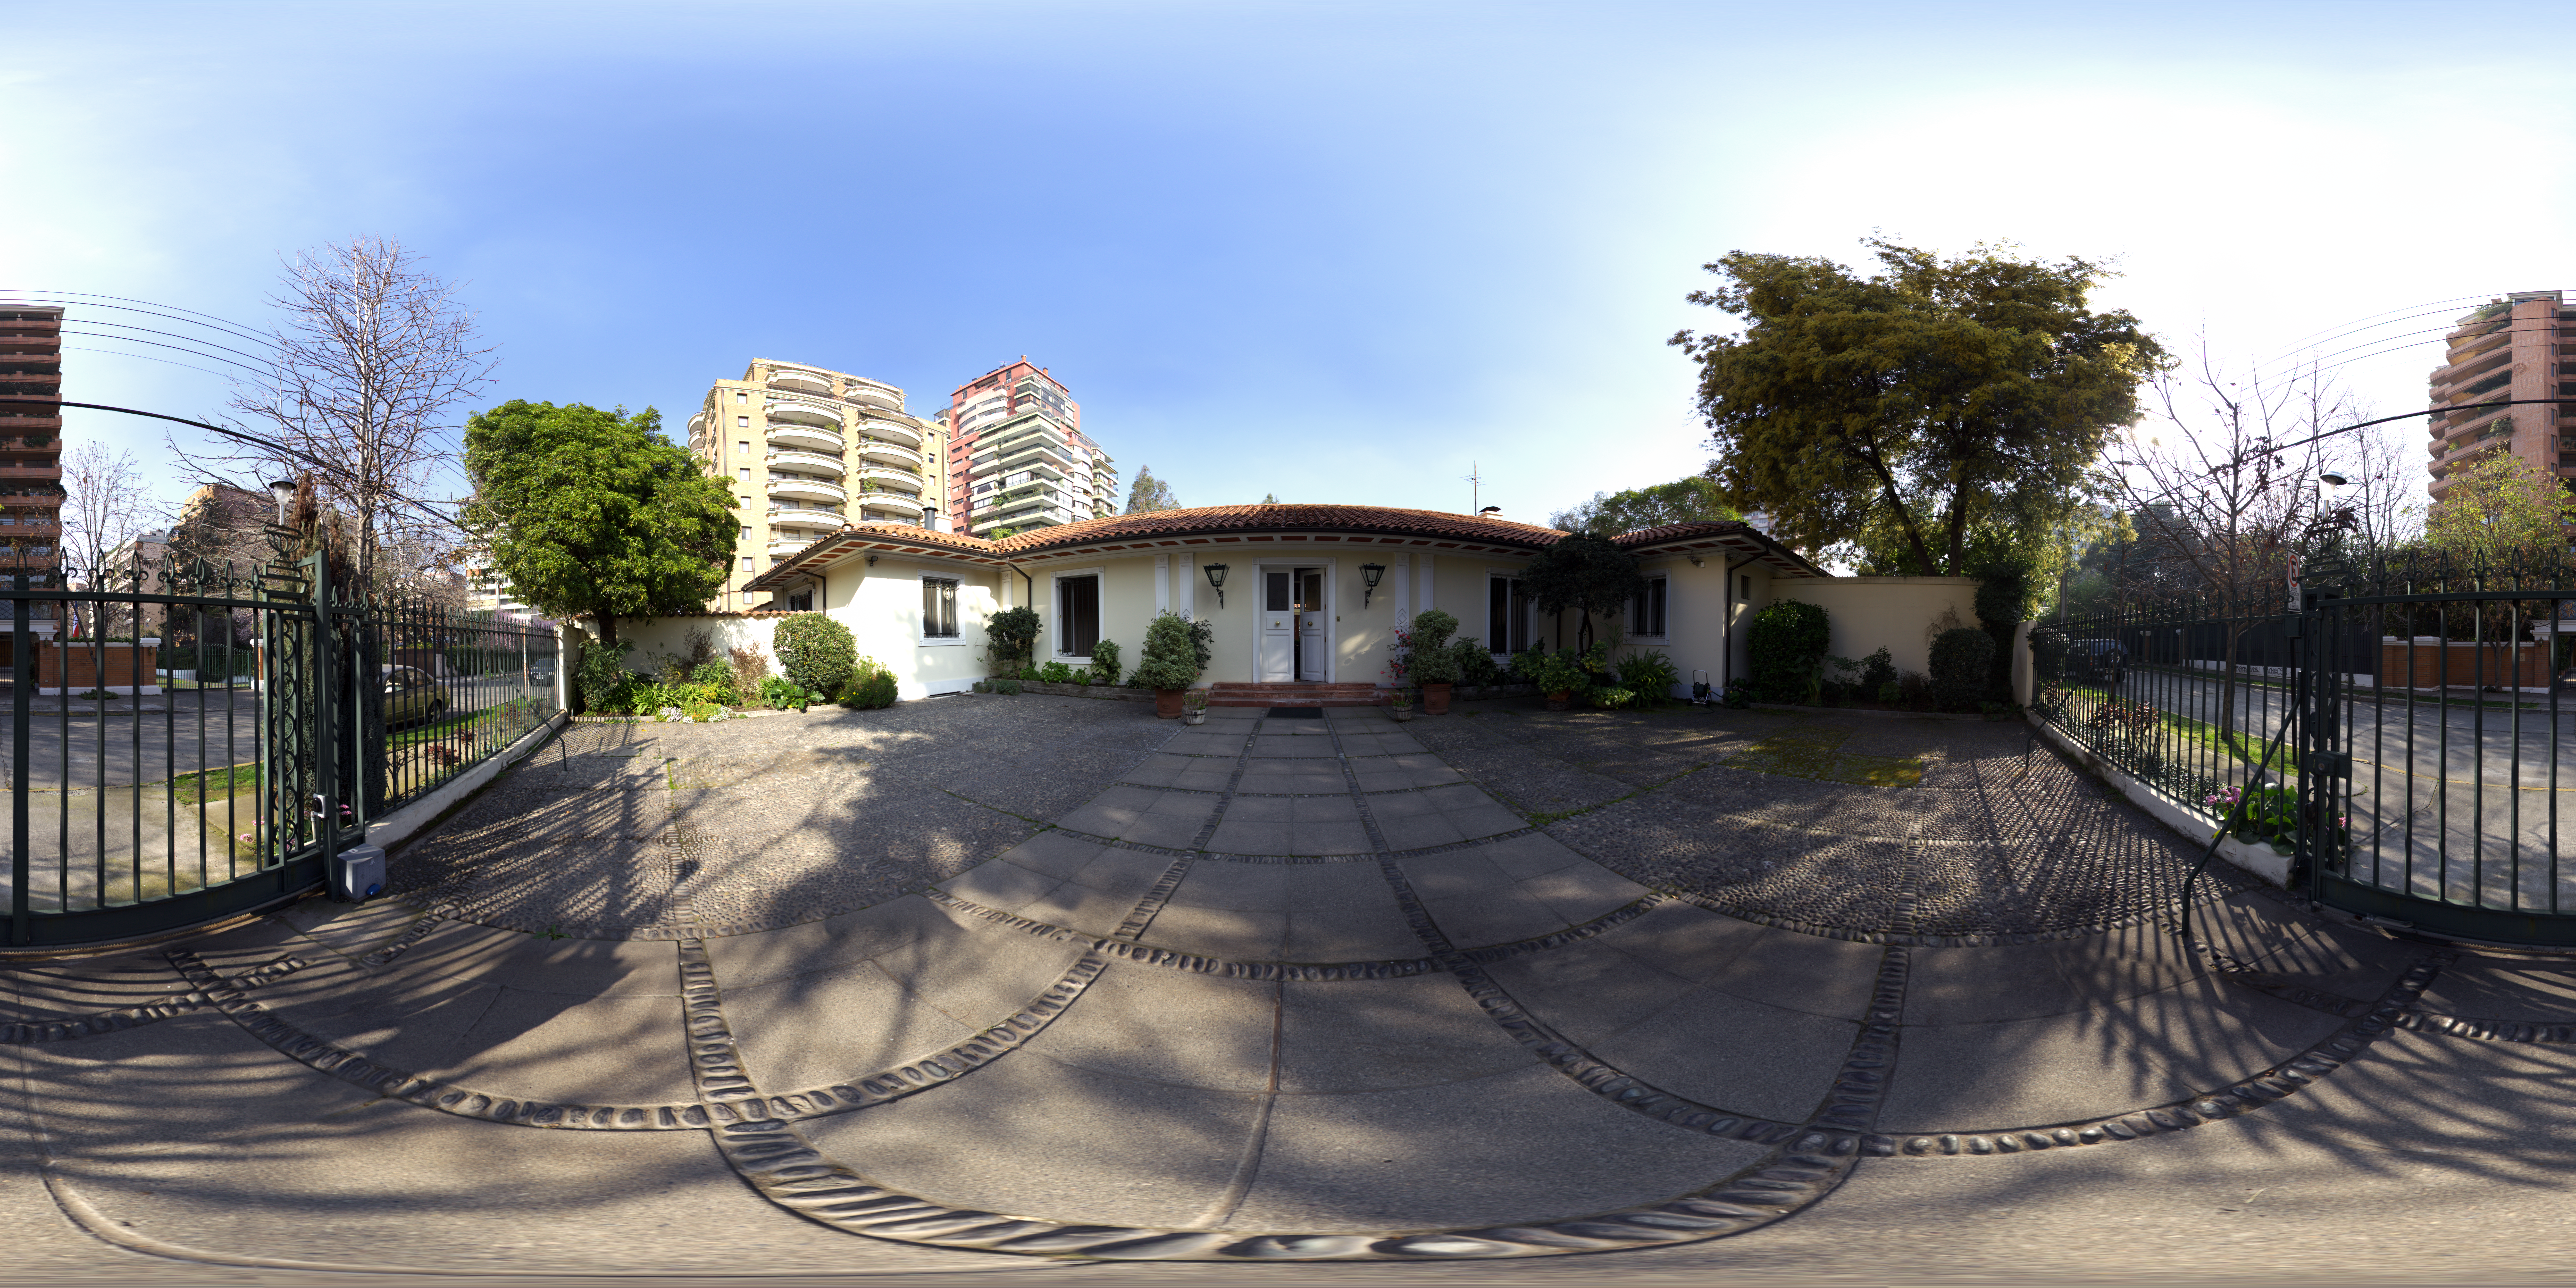

ESO Guesthouse

A 360 degree panorama of the ESO Guesthouse in the Vitacura district of Santiago. The house is the official lodge for visiting astronomers and ESO staff travelling between sites in Europe and Chile.

Credit: ESO